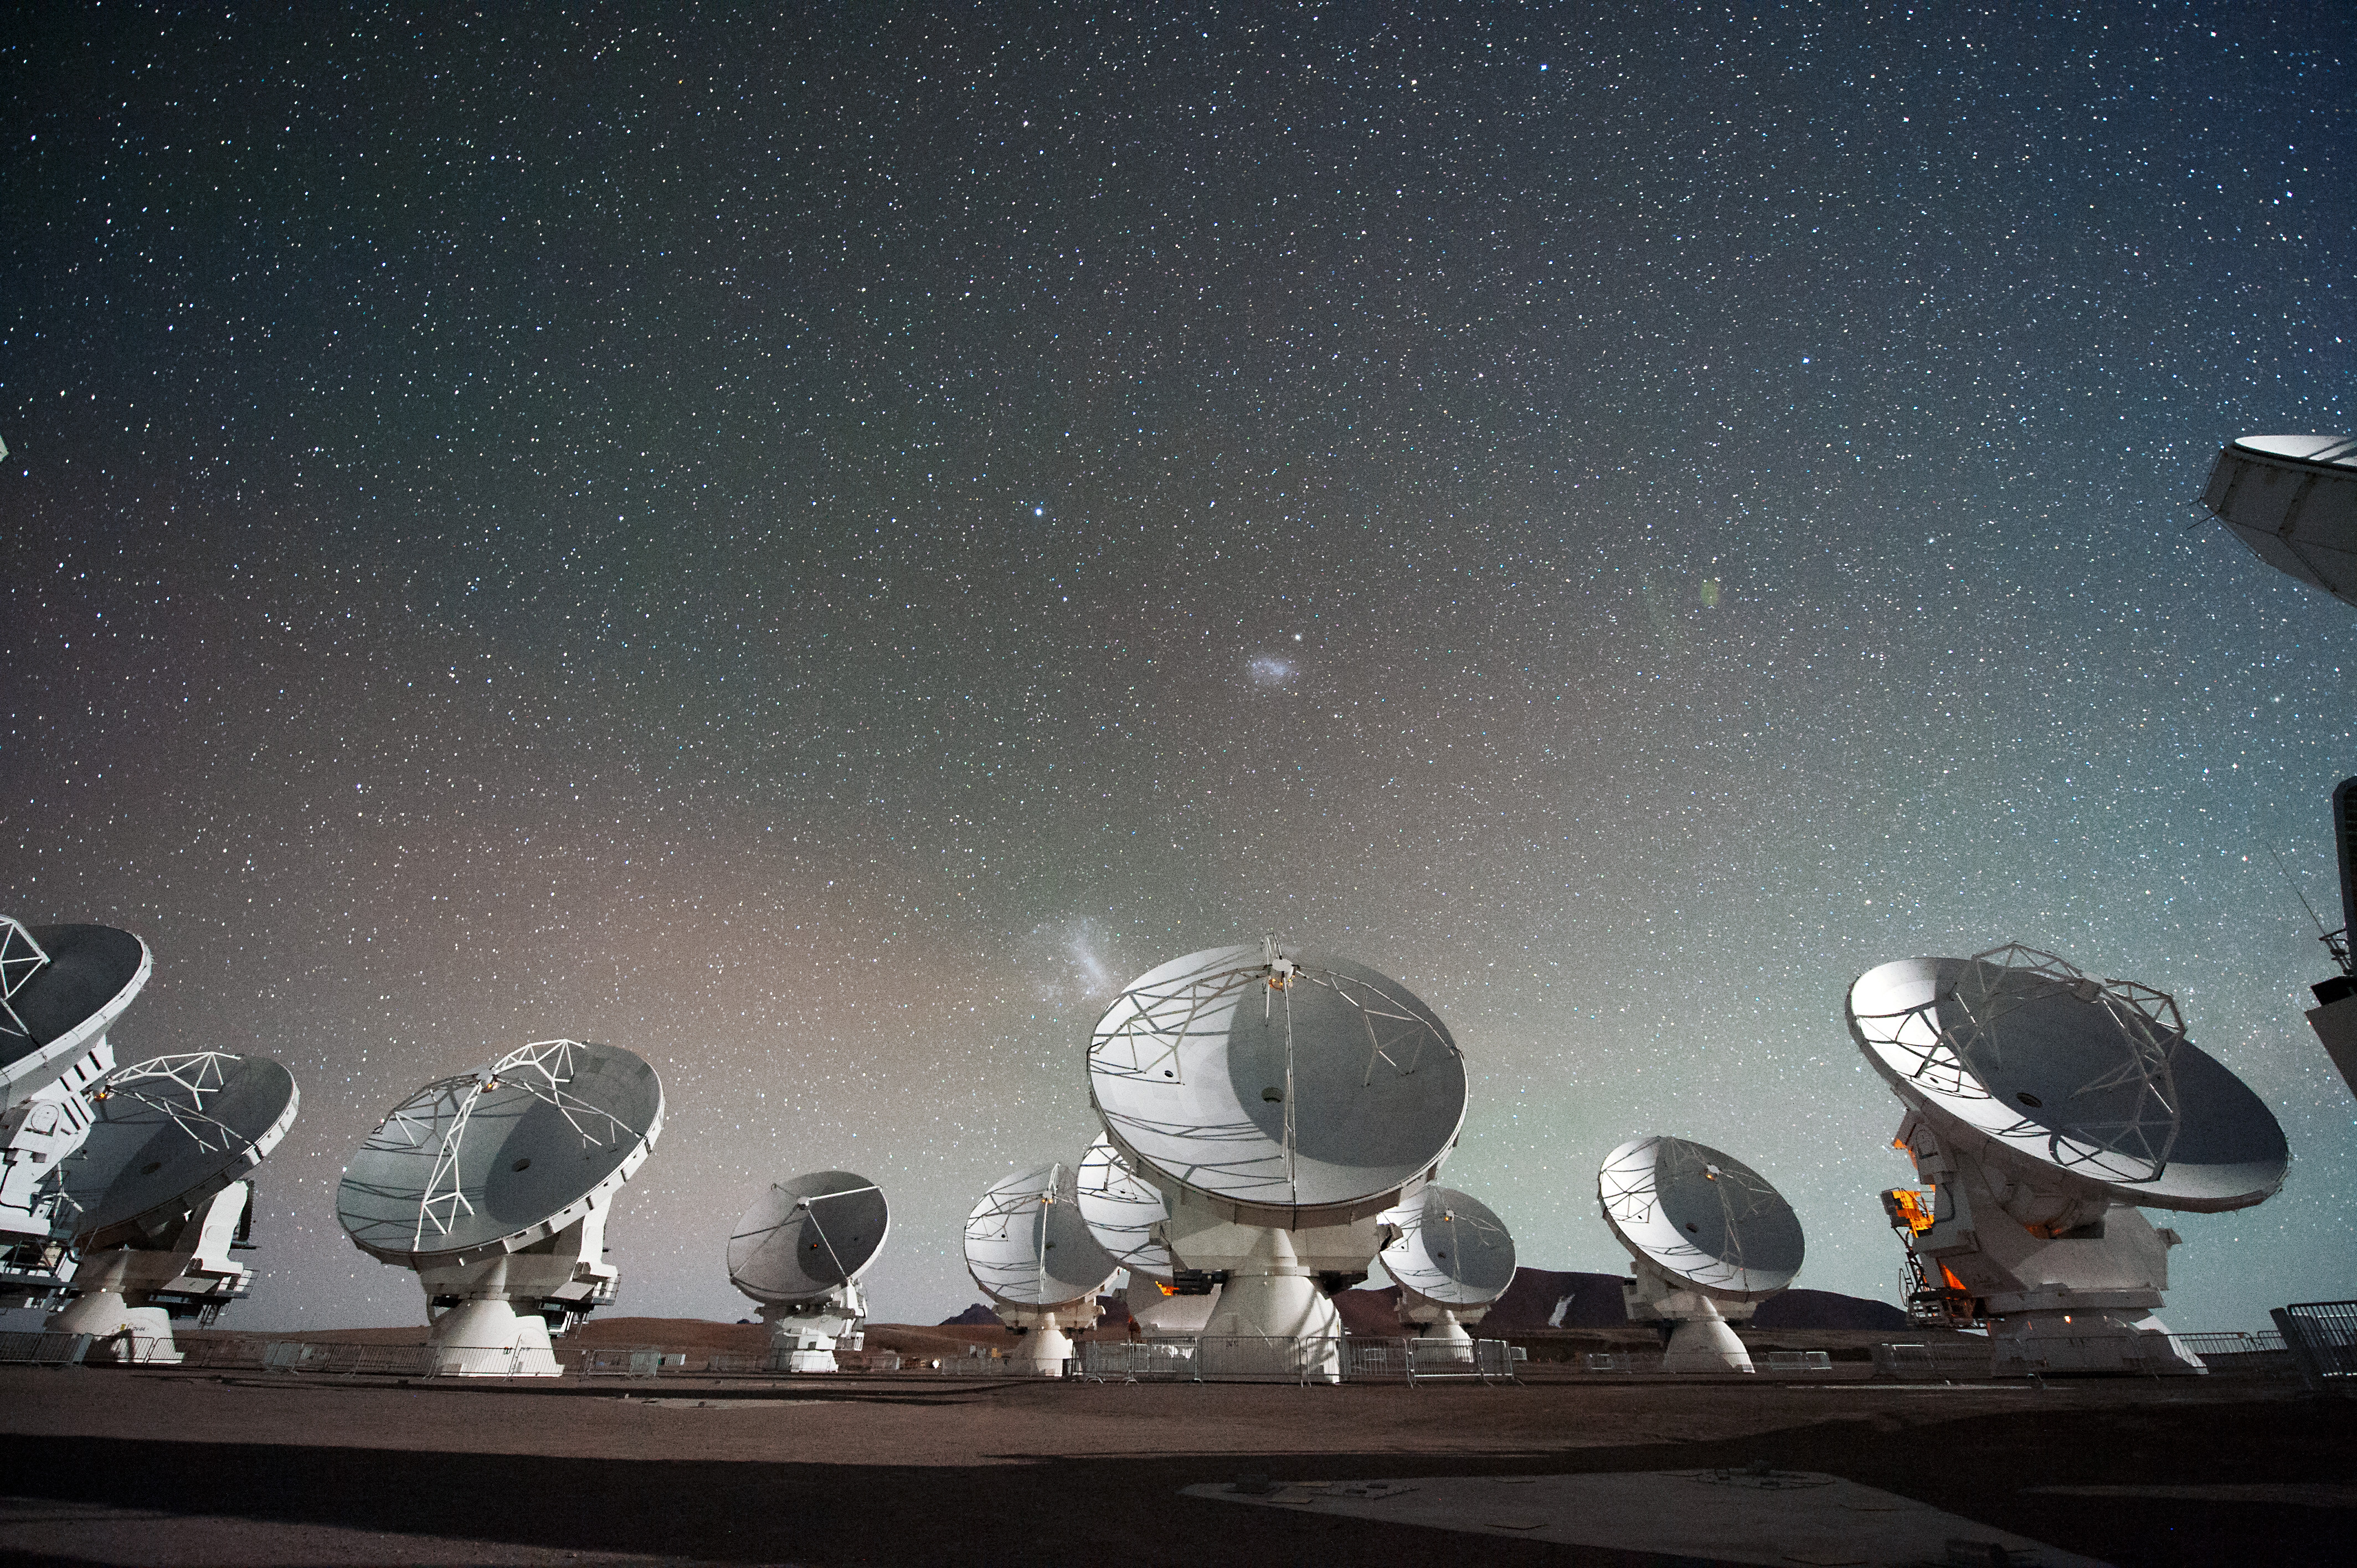

Antennas of ALMA

Antennas of ALMA, on the Chajnantor Plateau in the Chilean Andes. The Large and Small Magellanic Clouds, two companion galaxies to our own Milky Way galaxy, can be seen as bright smudges in the night sky, in the center of the photograph.

Credit: C. Malin (ESO)